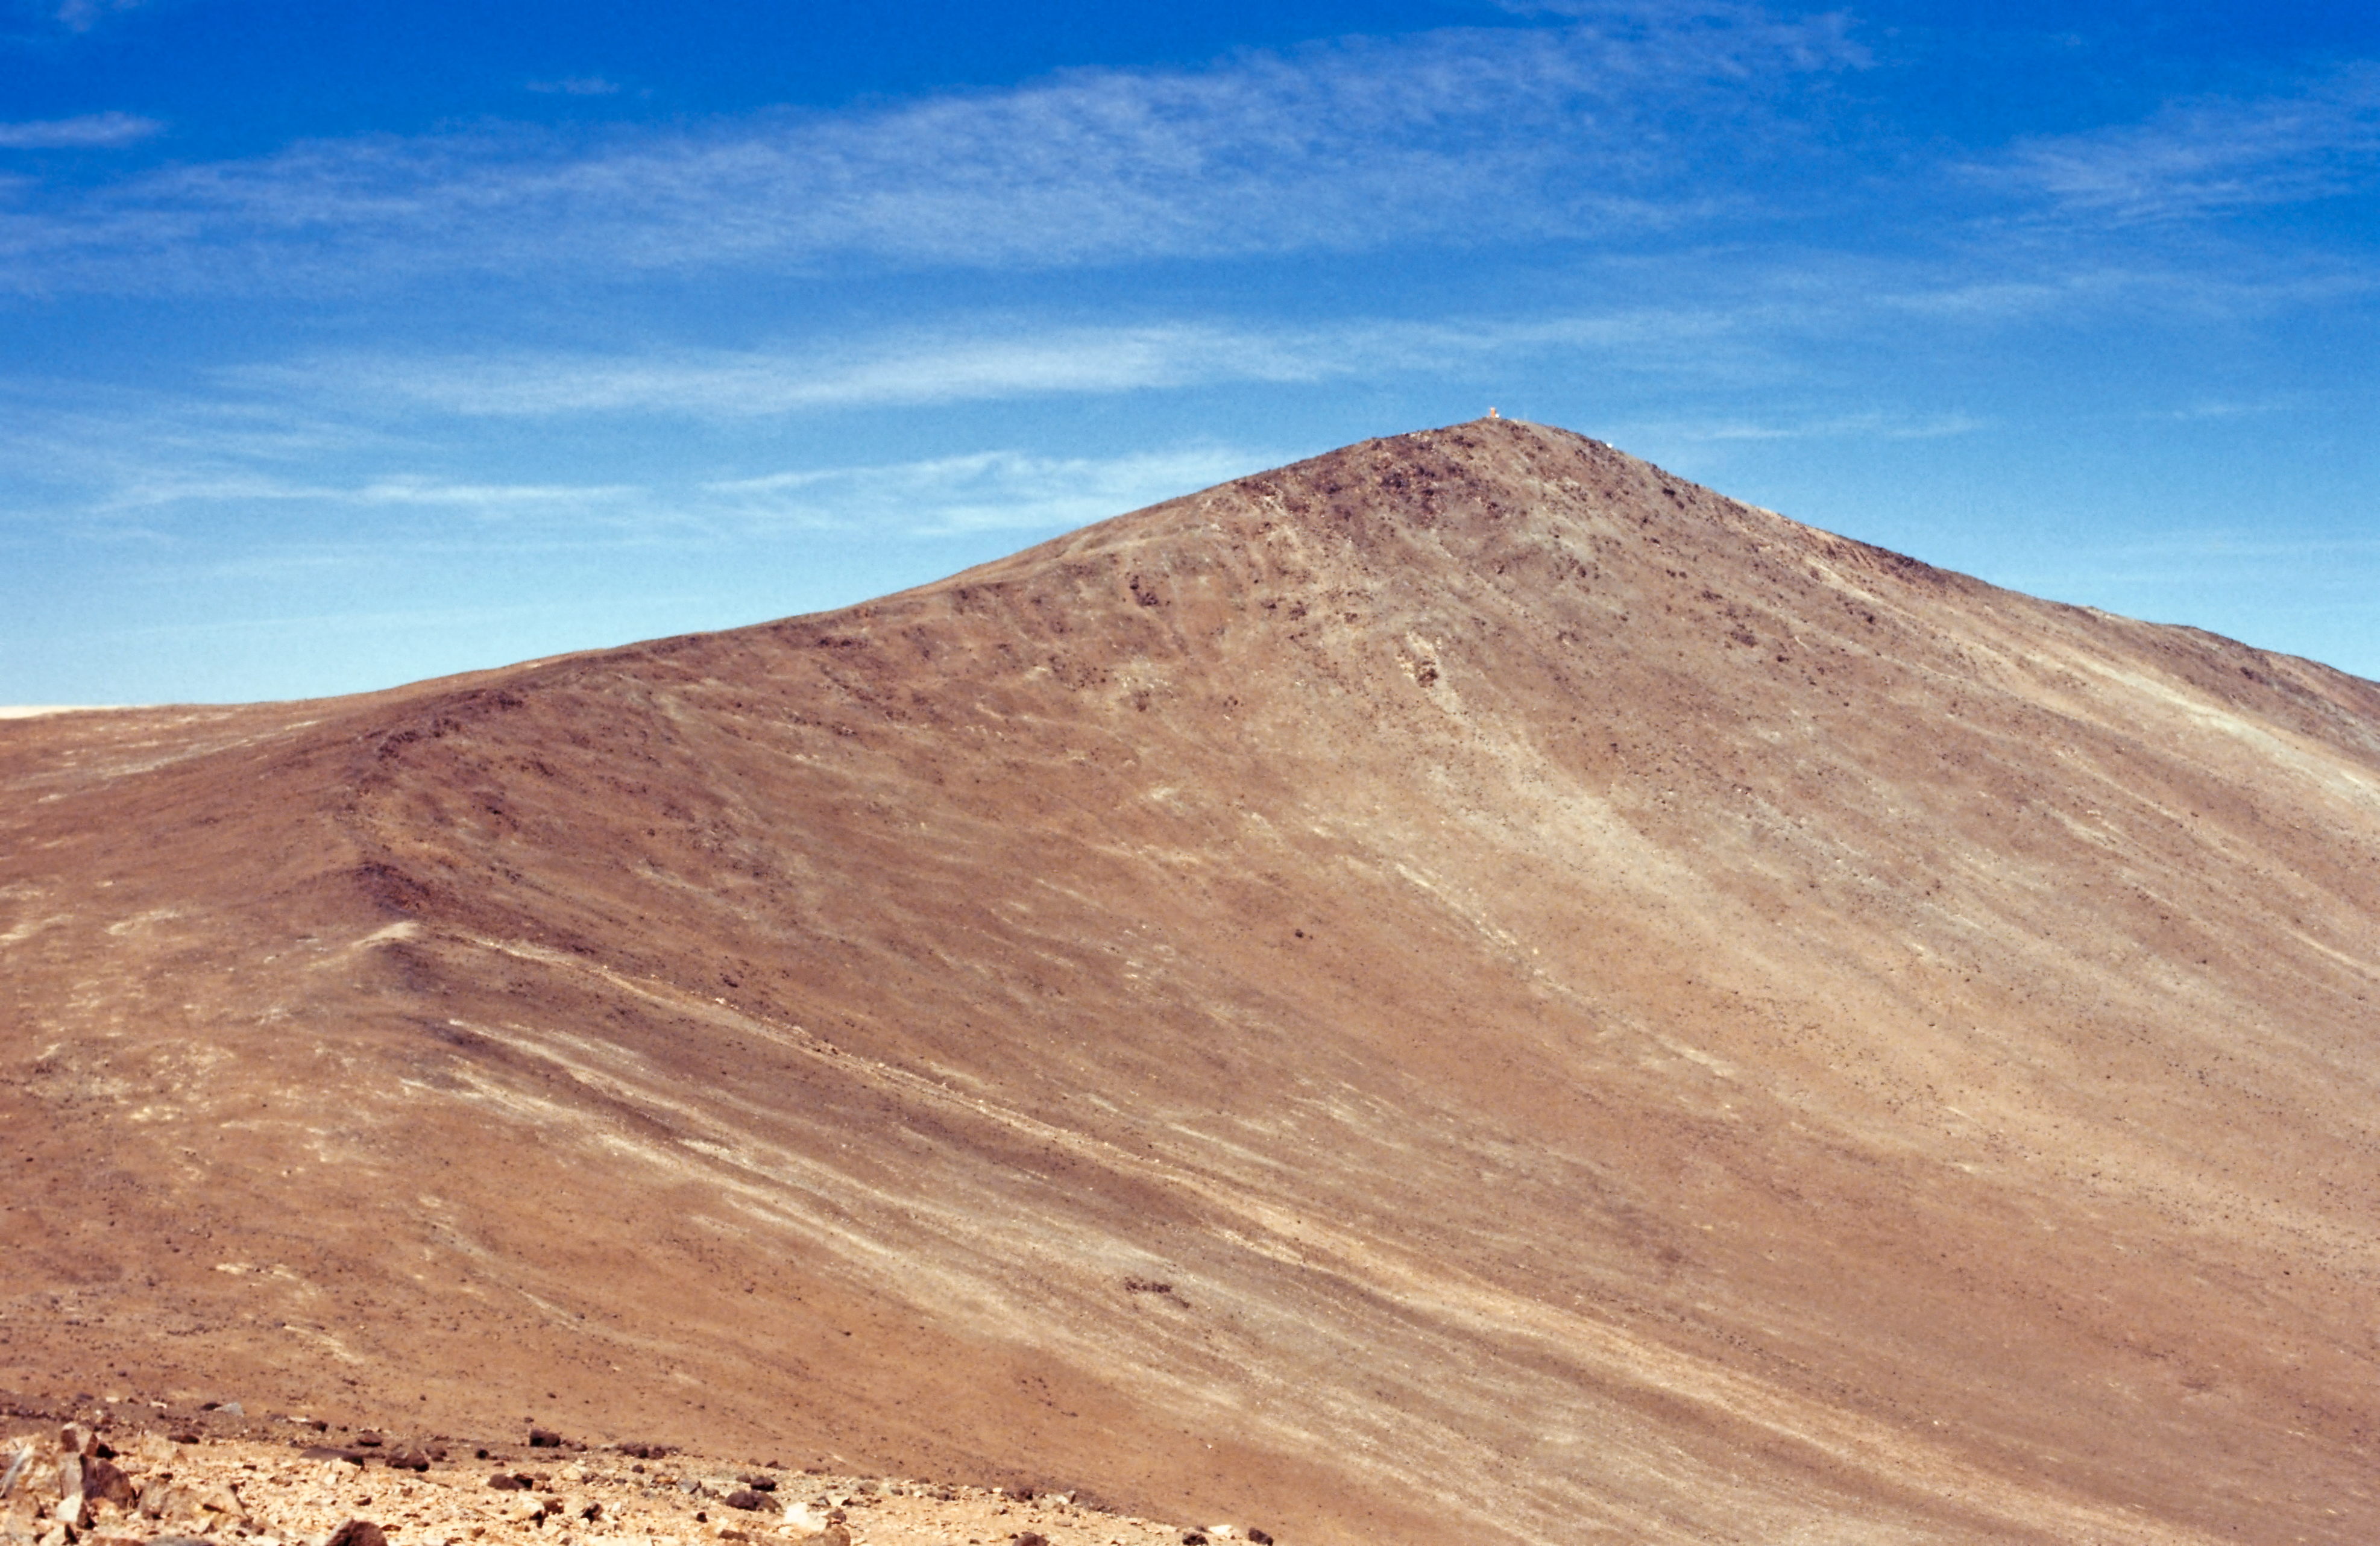

Cerro Paranal before the observatory

A distant view of the Northwest part of Cerro Paranal taken during a site testing campaign, circa 1987.

Credit: ESO/M. Sarazin